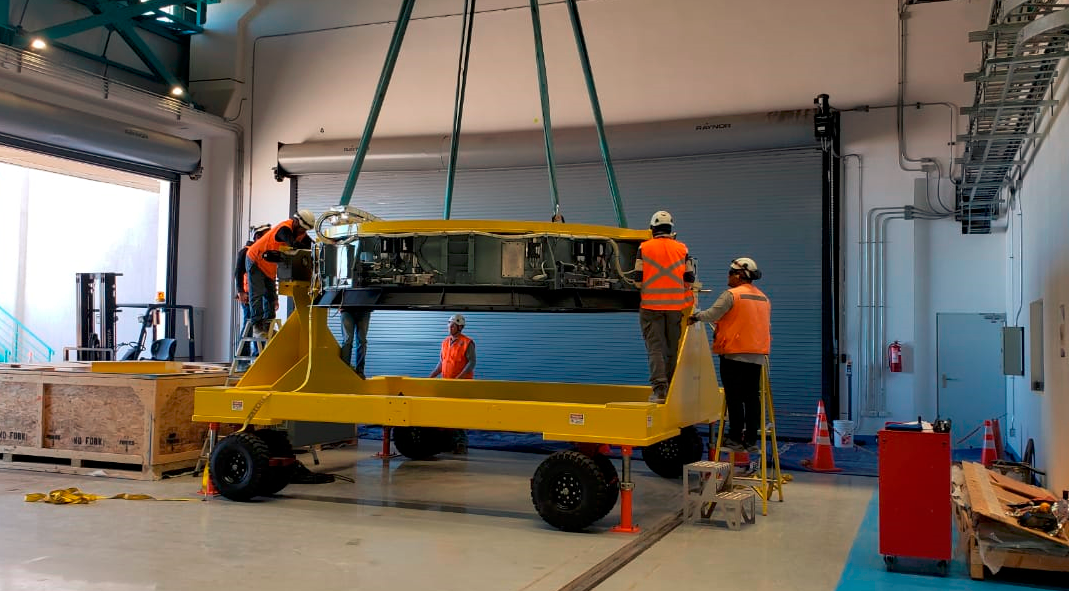

M2 on Transport Cart

In the LSST summit facility, the Secondary Mirror (M2) assembly has been unpacked, and is now being integrated with the M2 cart.

Credit: Rubin Observatory/NSF/AURA